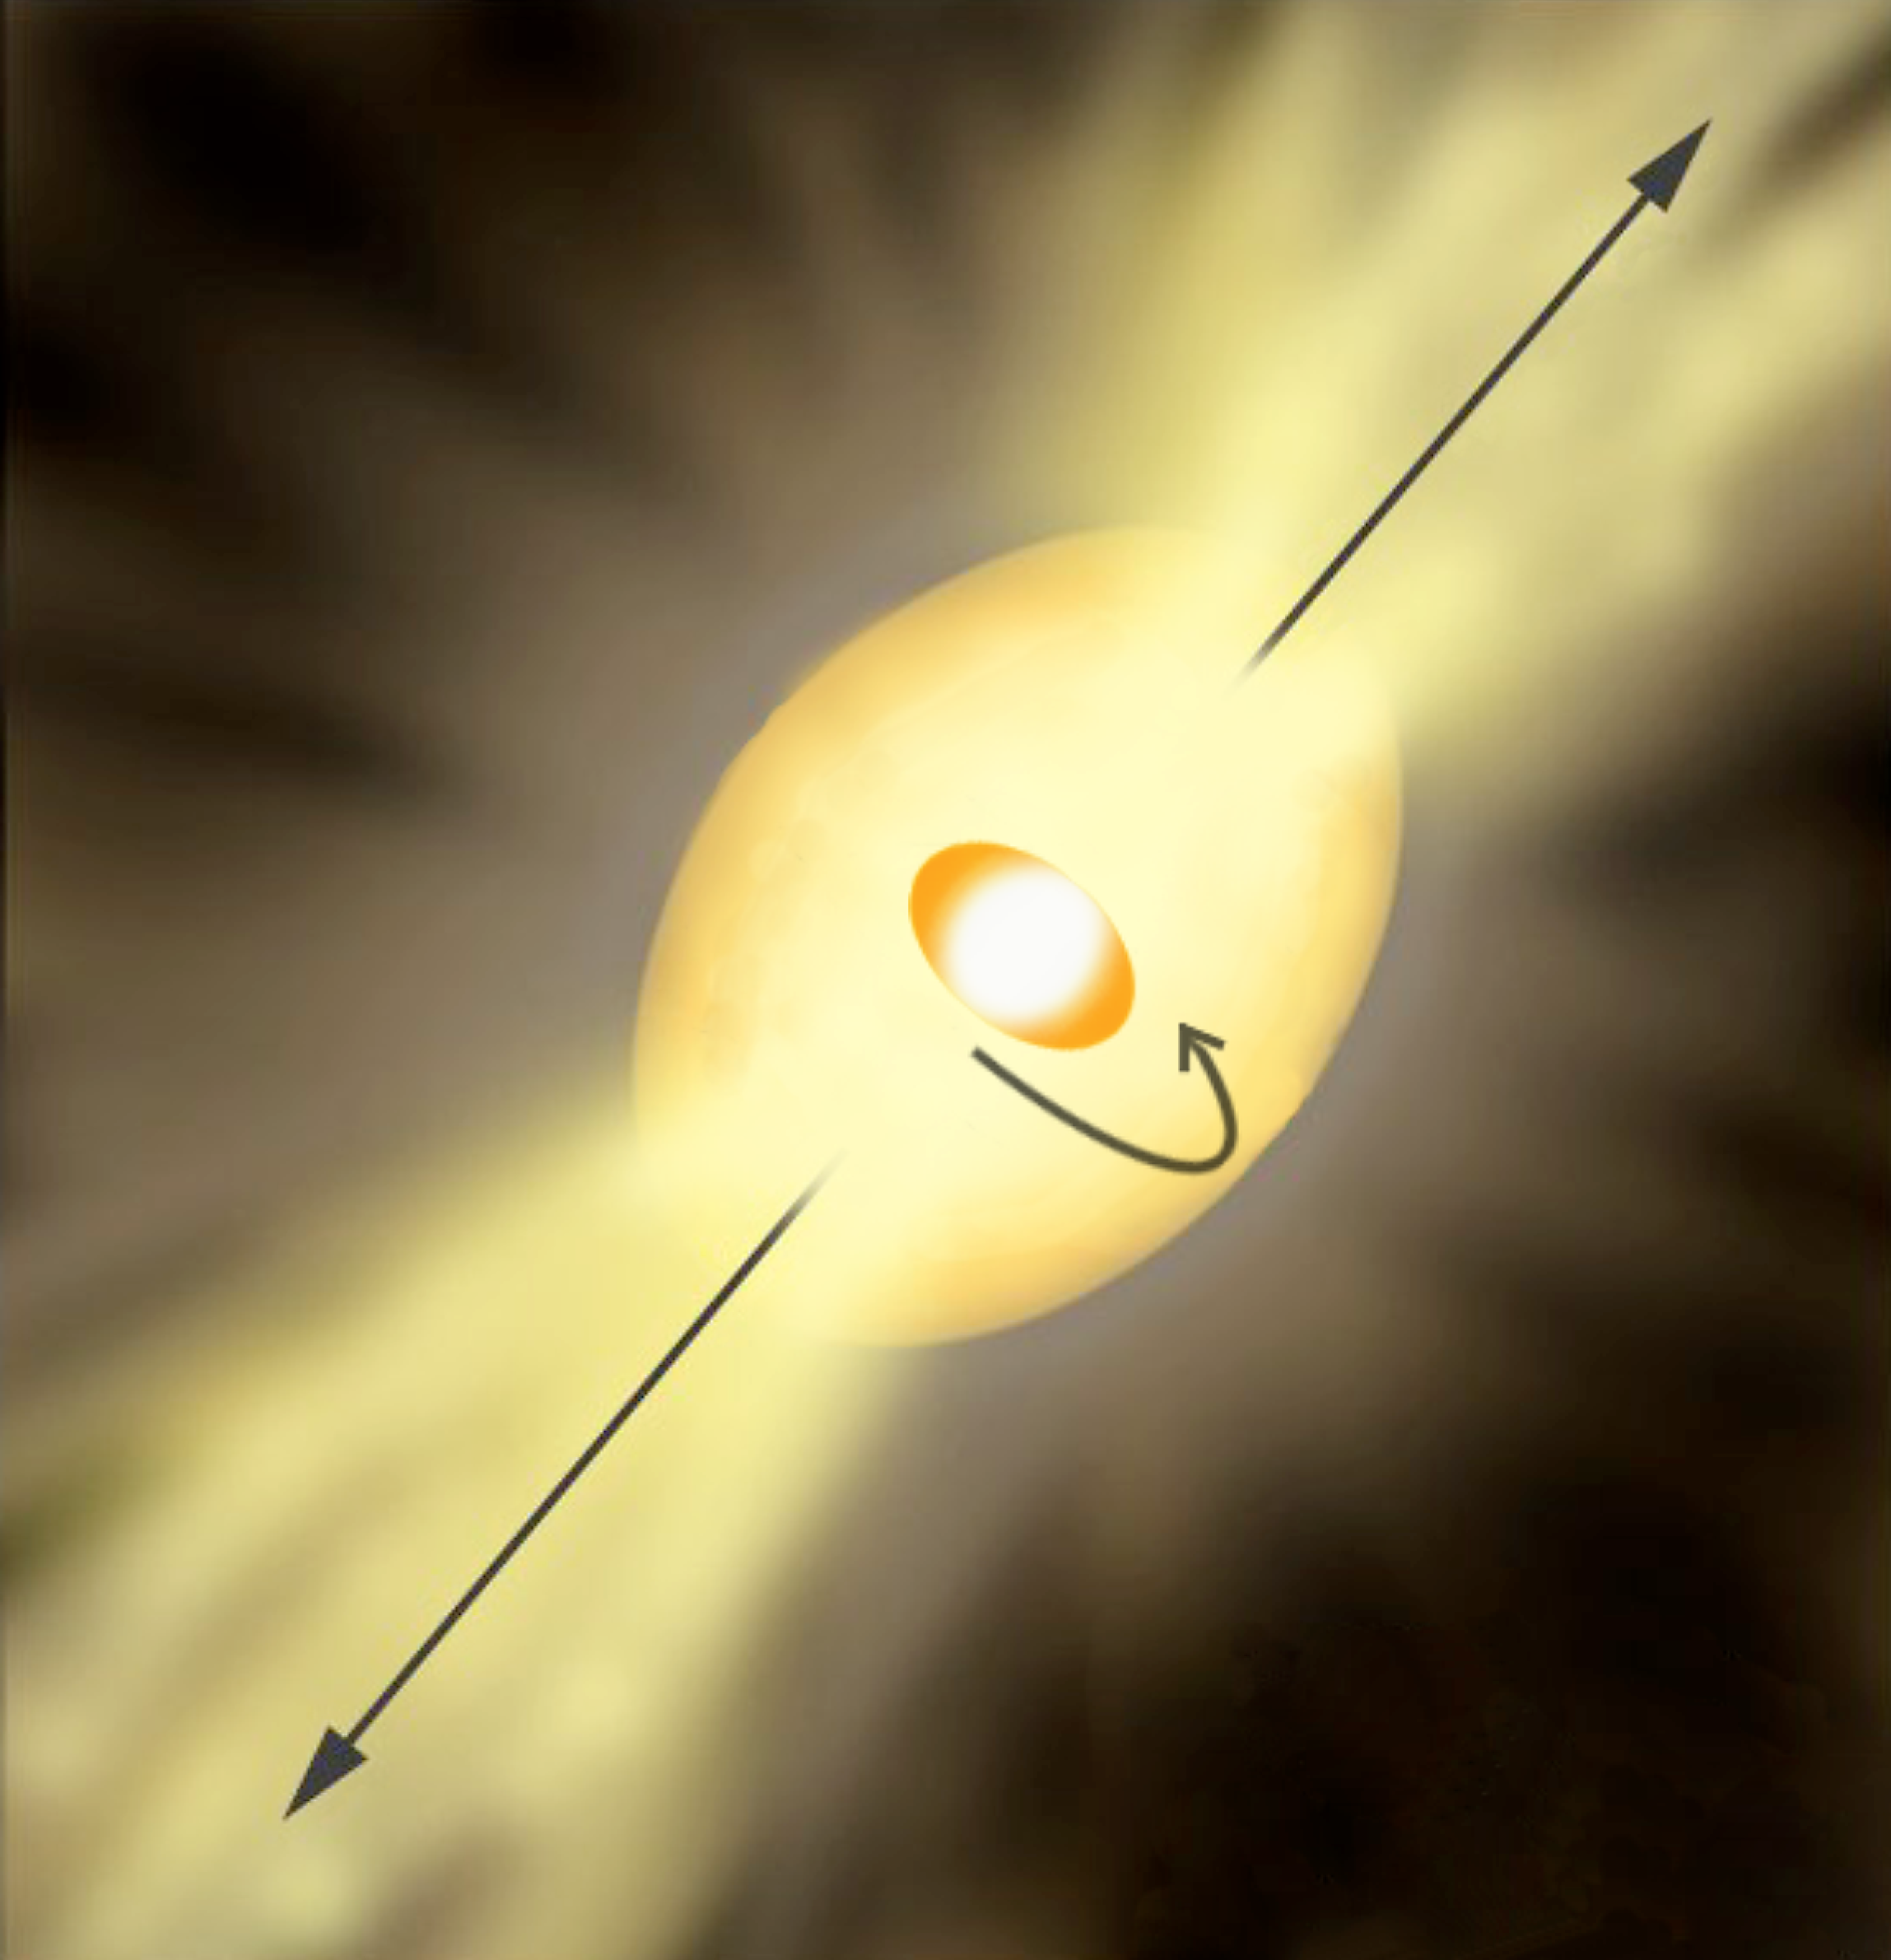

The highly unstable star Eta Carinae (artist's impression)

Artist's impression of the unstable star Eta Carinae, based on the new knowledge gained from measurements with the VLT Interferometer (VLTI). The inner elongated shape is the central star, as it would be visible in the absence of the stellar wind. The larger rugby-ball shape indicates the region where the strong stellar wind becomes opaque to VINCI. The longer axis of the system is found to coincide with the direction of the bipolar outflow, both on large and small scales.

Credit: ESO